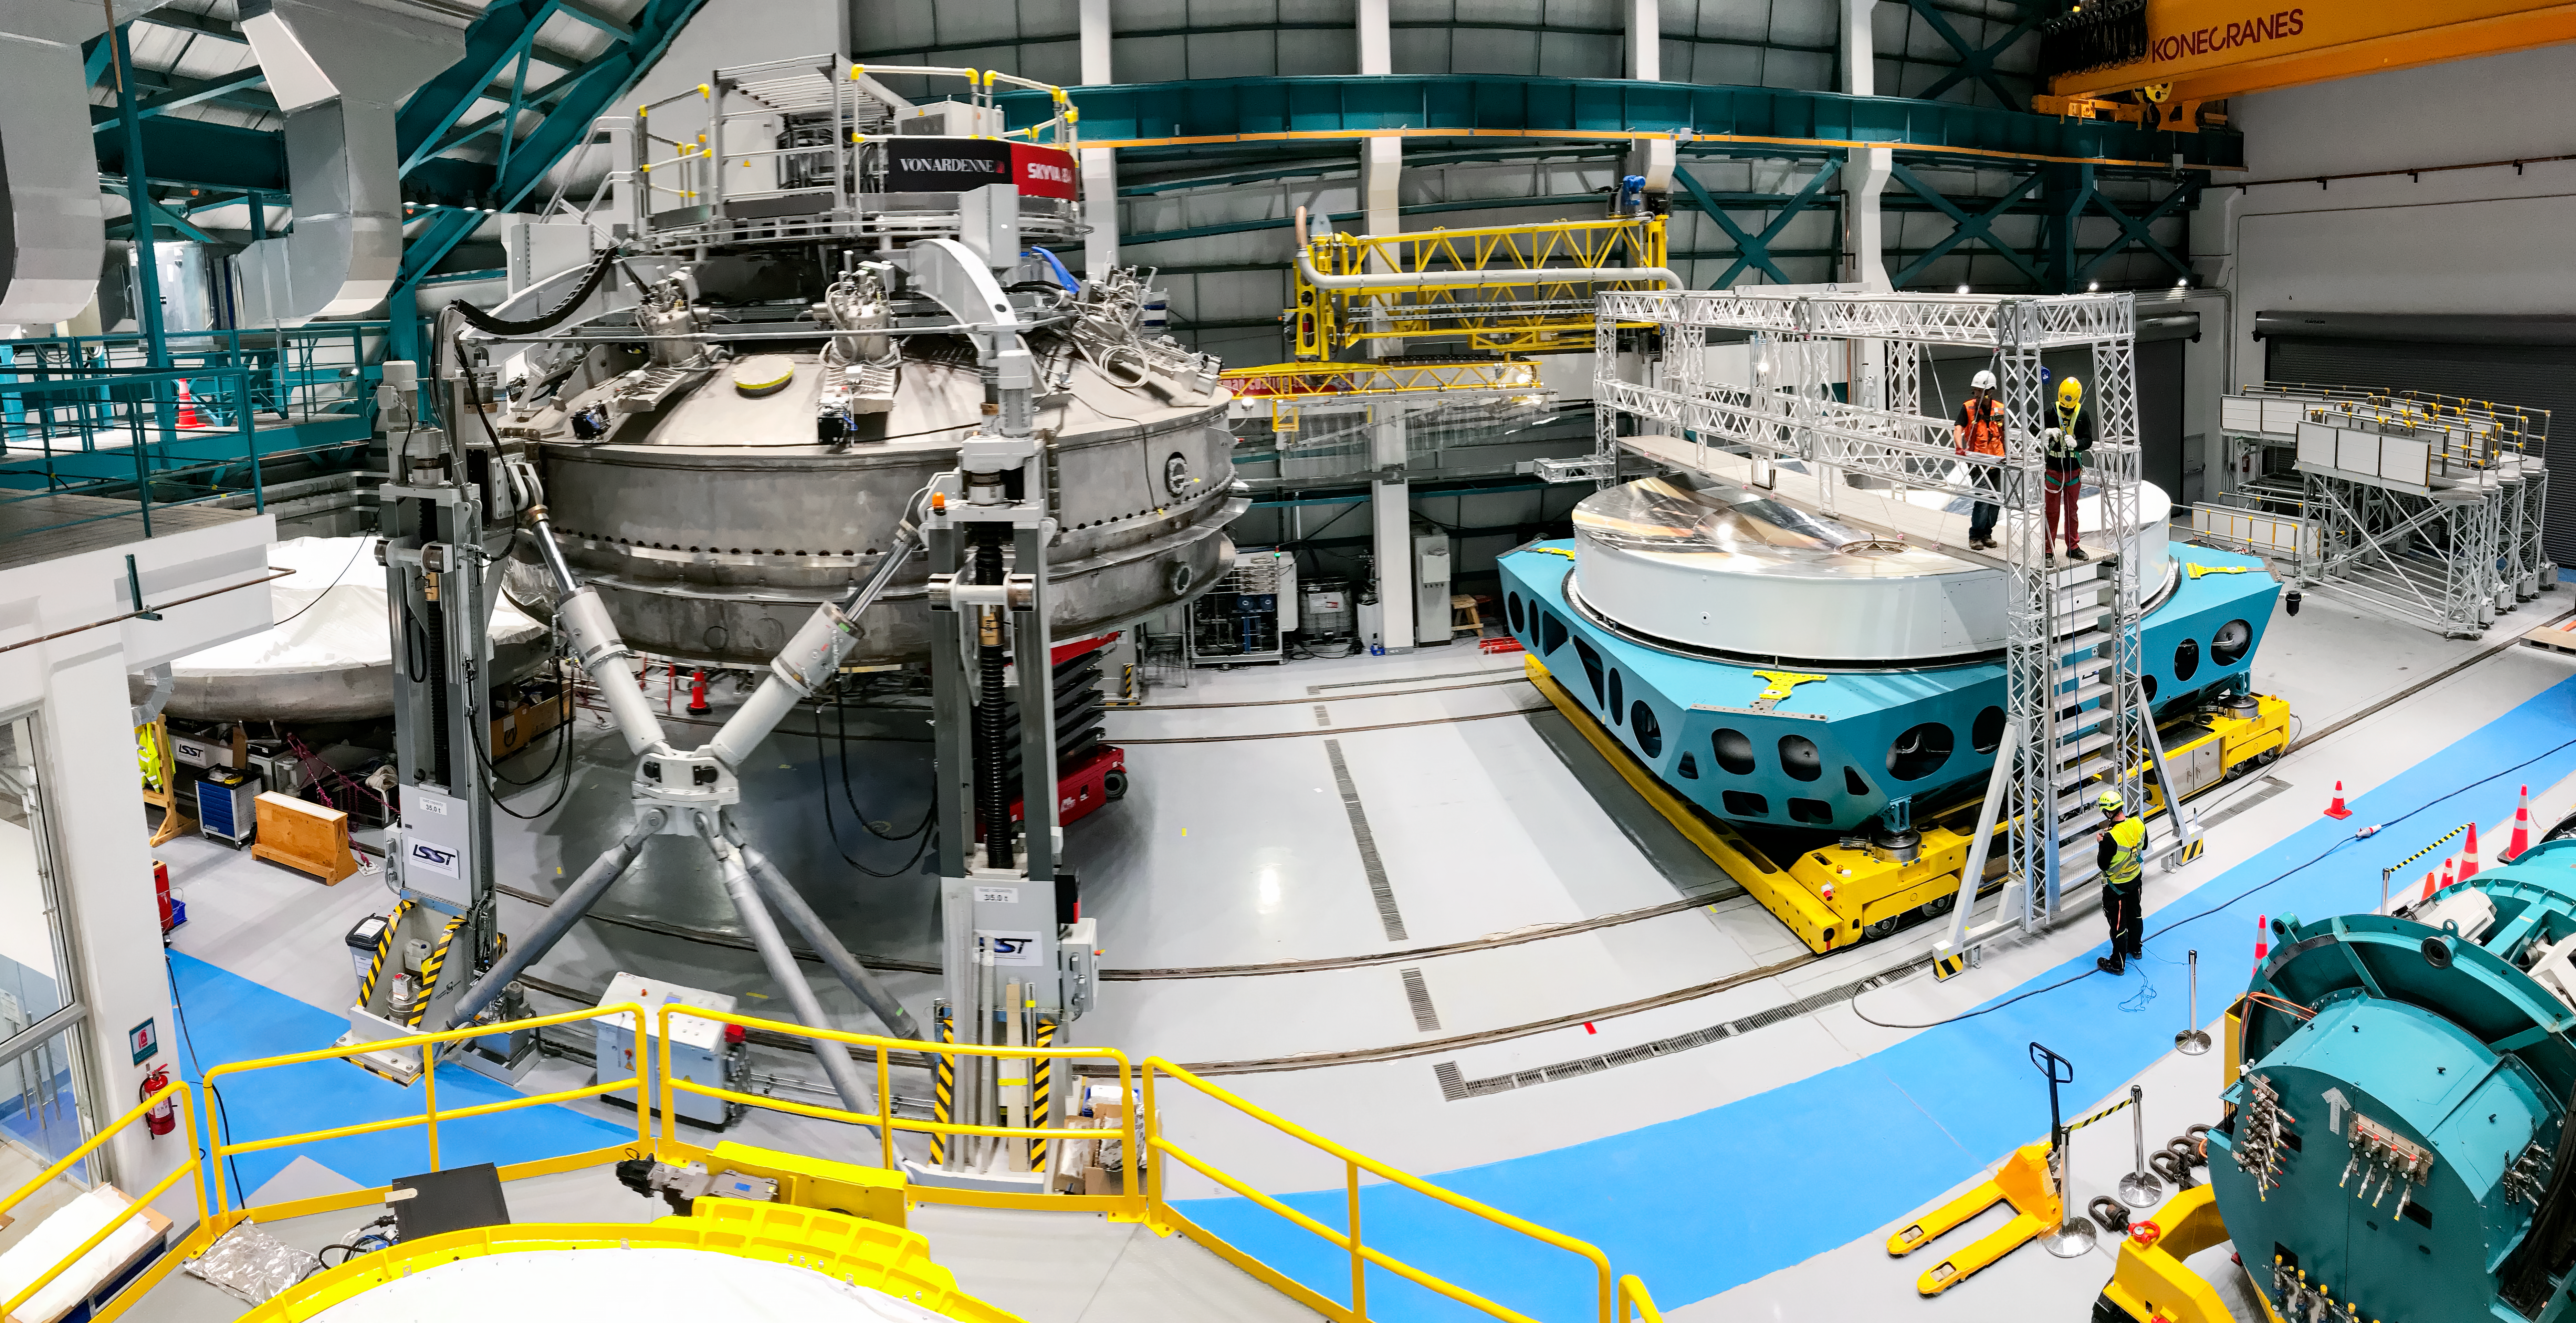

M1M3 Surrogate in the Coating Plant

The campaign for the configuration of the Coating Plant with the surrogate Primary/Tertiary Mirror (M1M3), and the production of coating samples was successfully completed in early February. The samples (protected silver, protected aluminum, and bare aluminum) are now being tested for an aging reflectivity campaign. The M1M3 cell and surrogate are still under the coating plant, and work is resuming inside the cell in preparation for integration of the thermal system.

Credit: Rubin Observatory/NSF/AURA